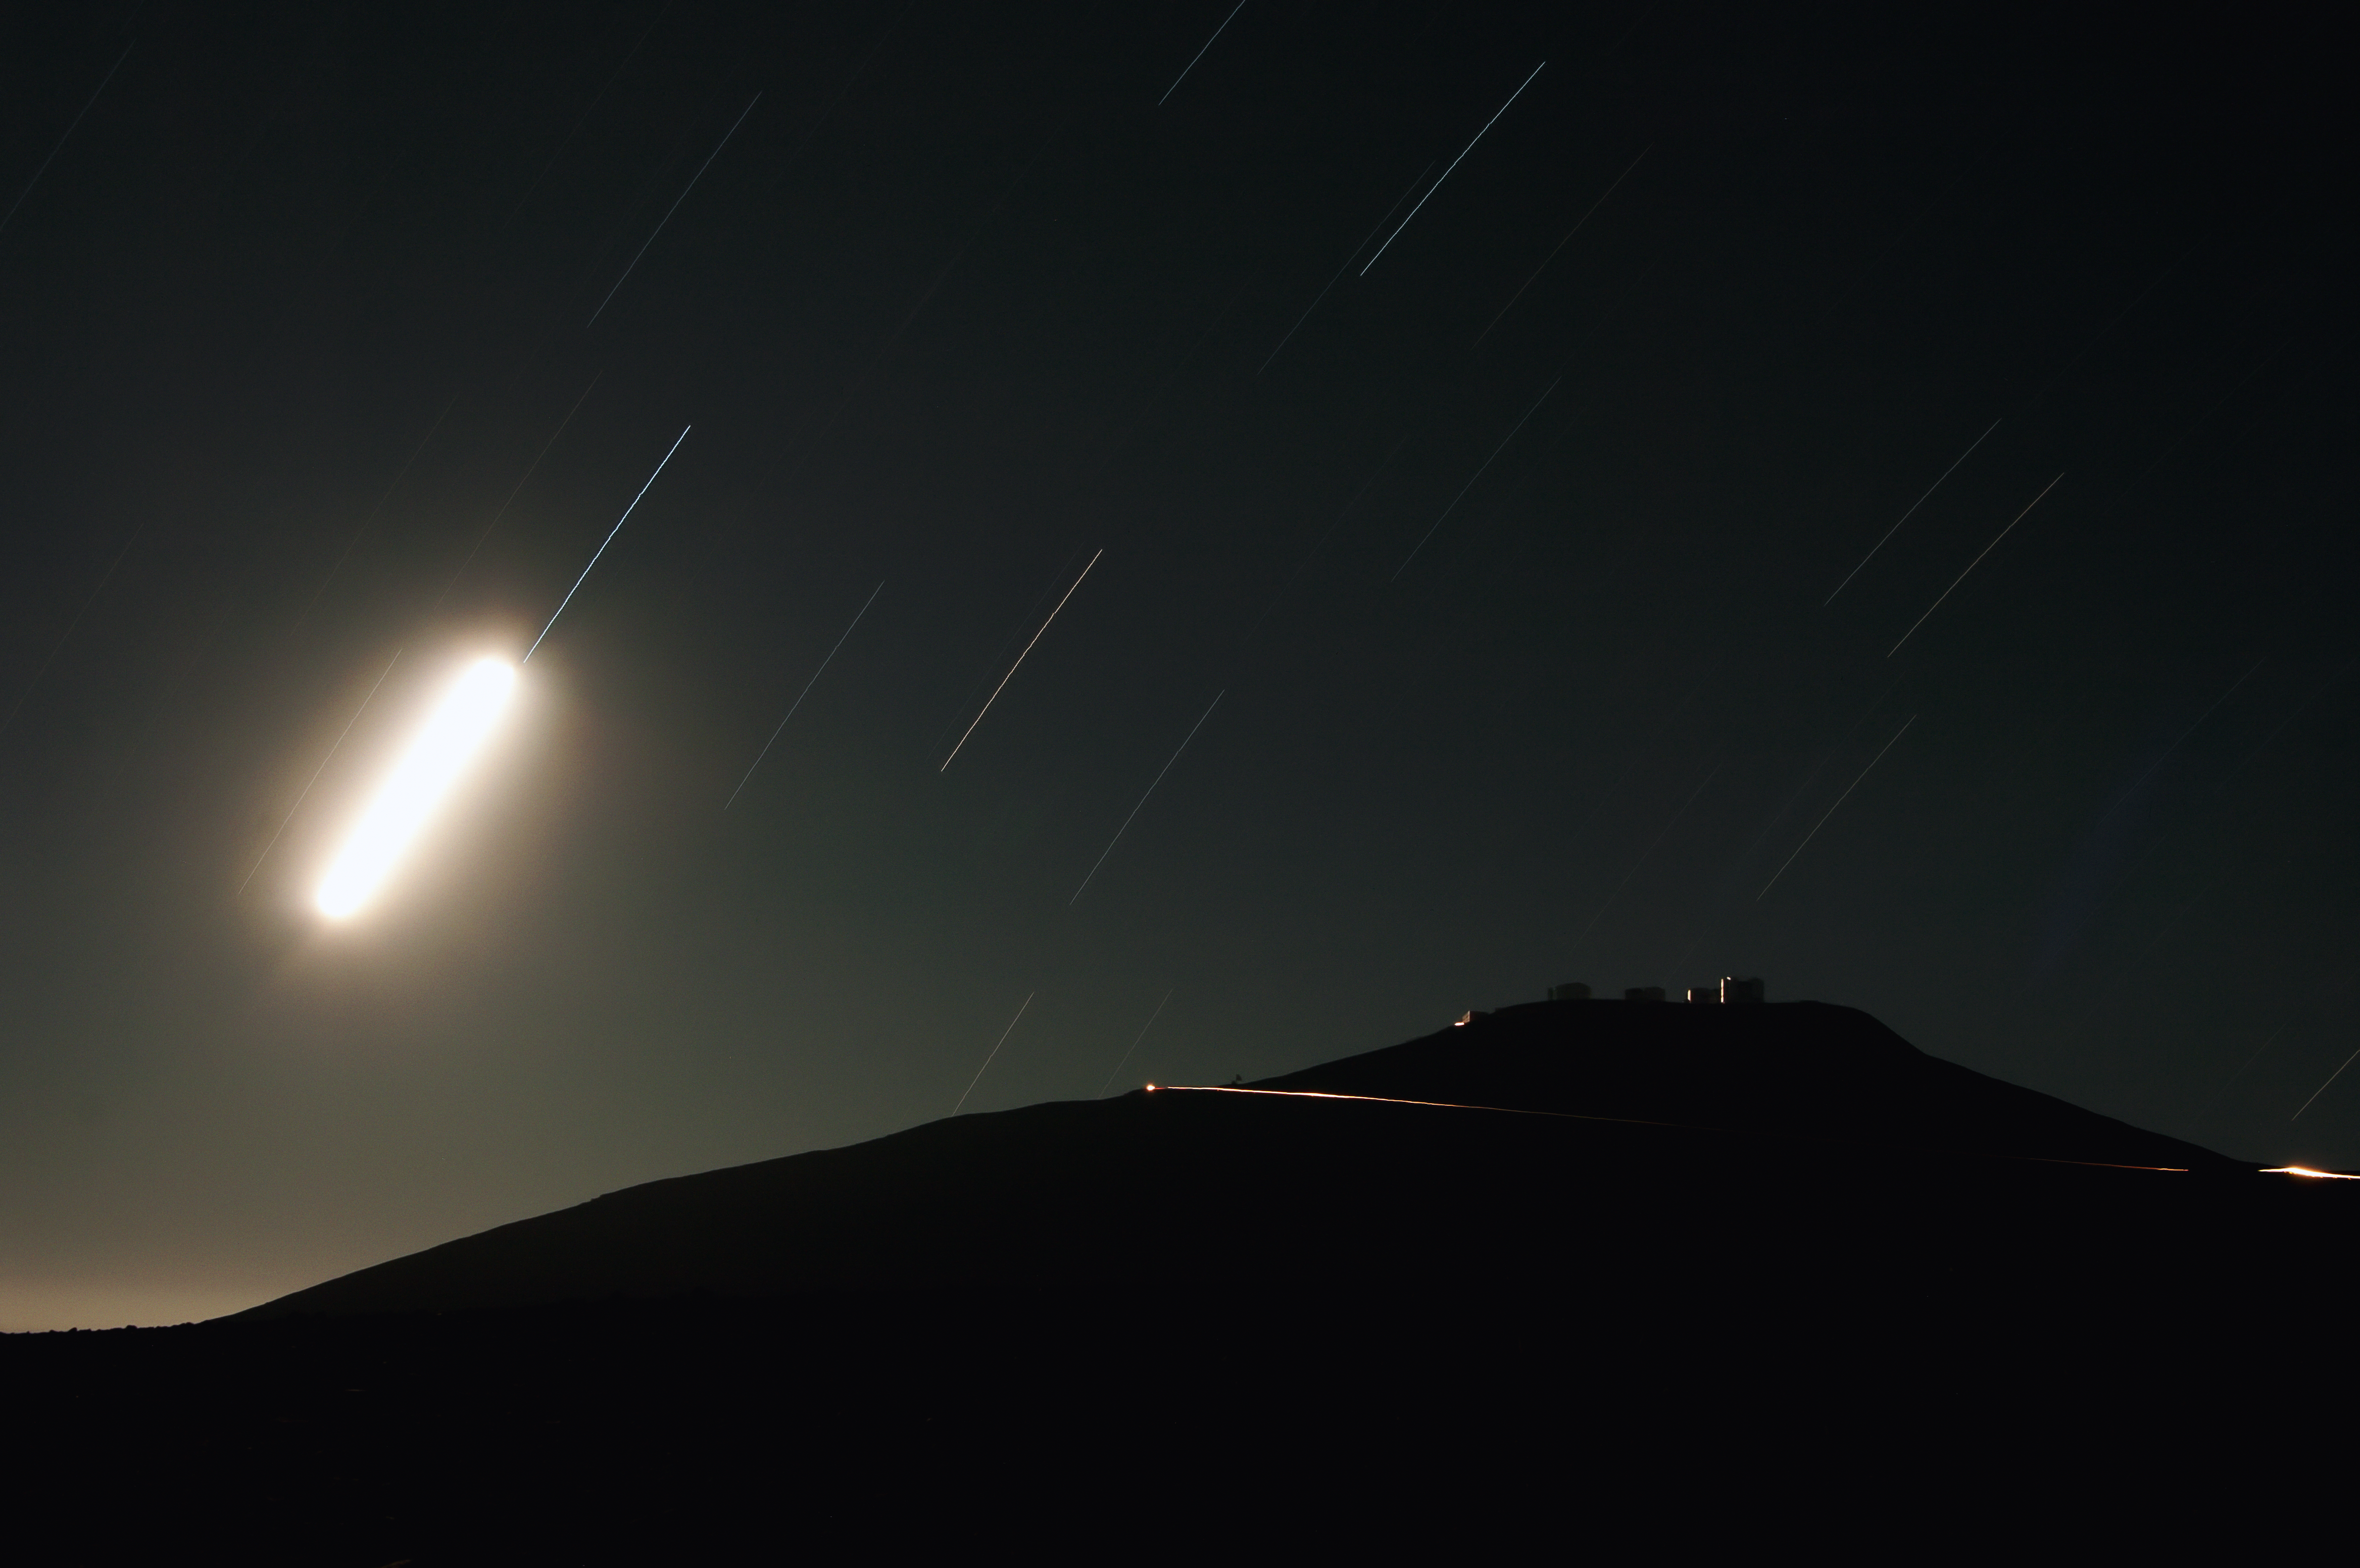

Not an UFO

With a quick look at the image, one could get the impression that there is an alien spaceship flying above the Paranal Observatory. However, it is just the Moon. A long-time exposure was chosen for this images, which therefore reveals the motion of the Earth around its axis not only by the trails of the stars, but also by the much brighter trail of the Moon.

Credit: N. Blind/ESO